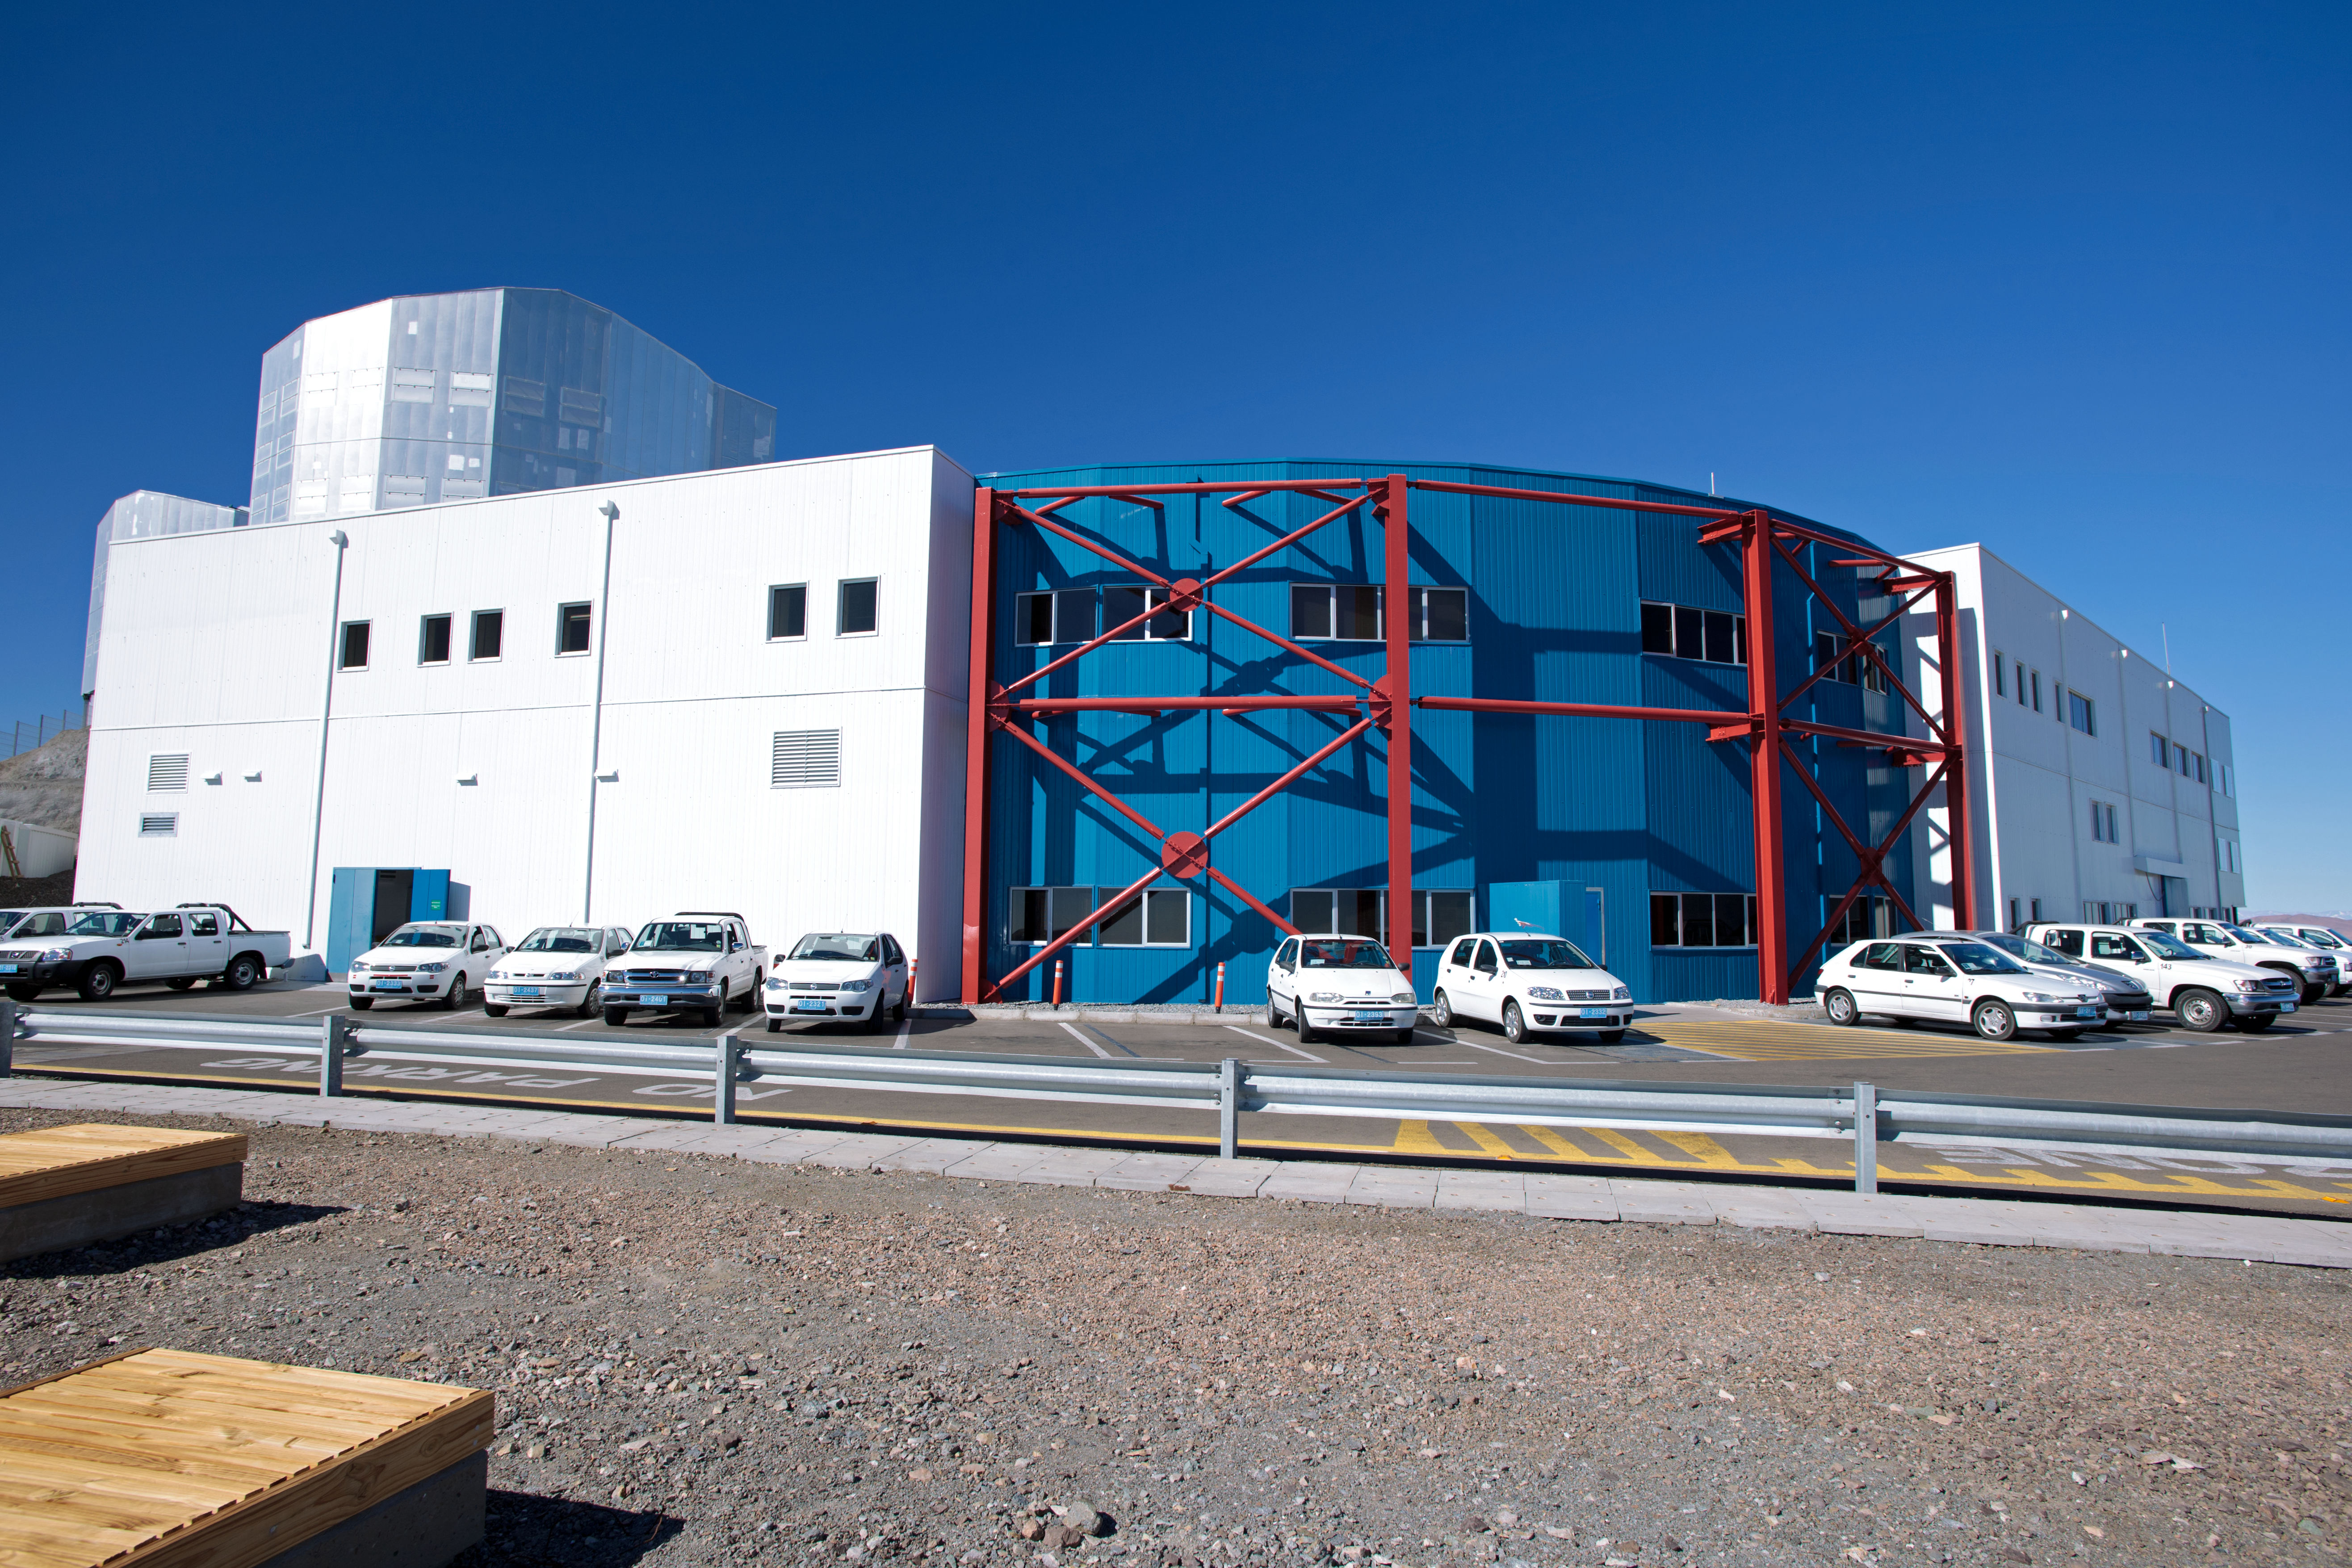

Paranal control building under construction

Paranal control building under construction.

Credit: ESO